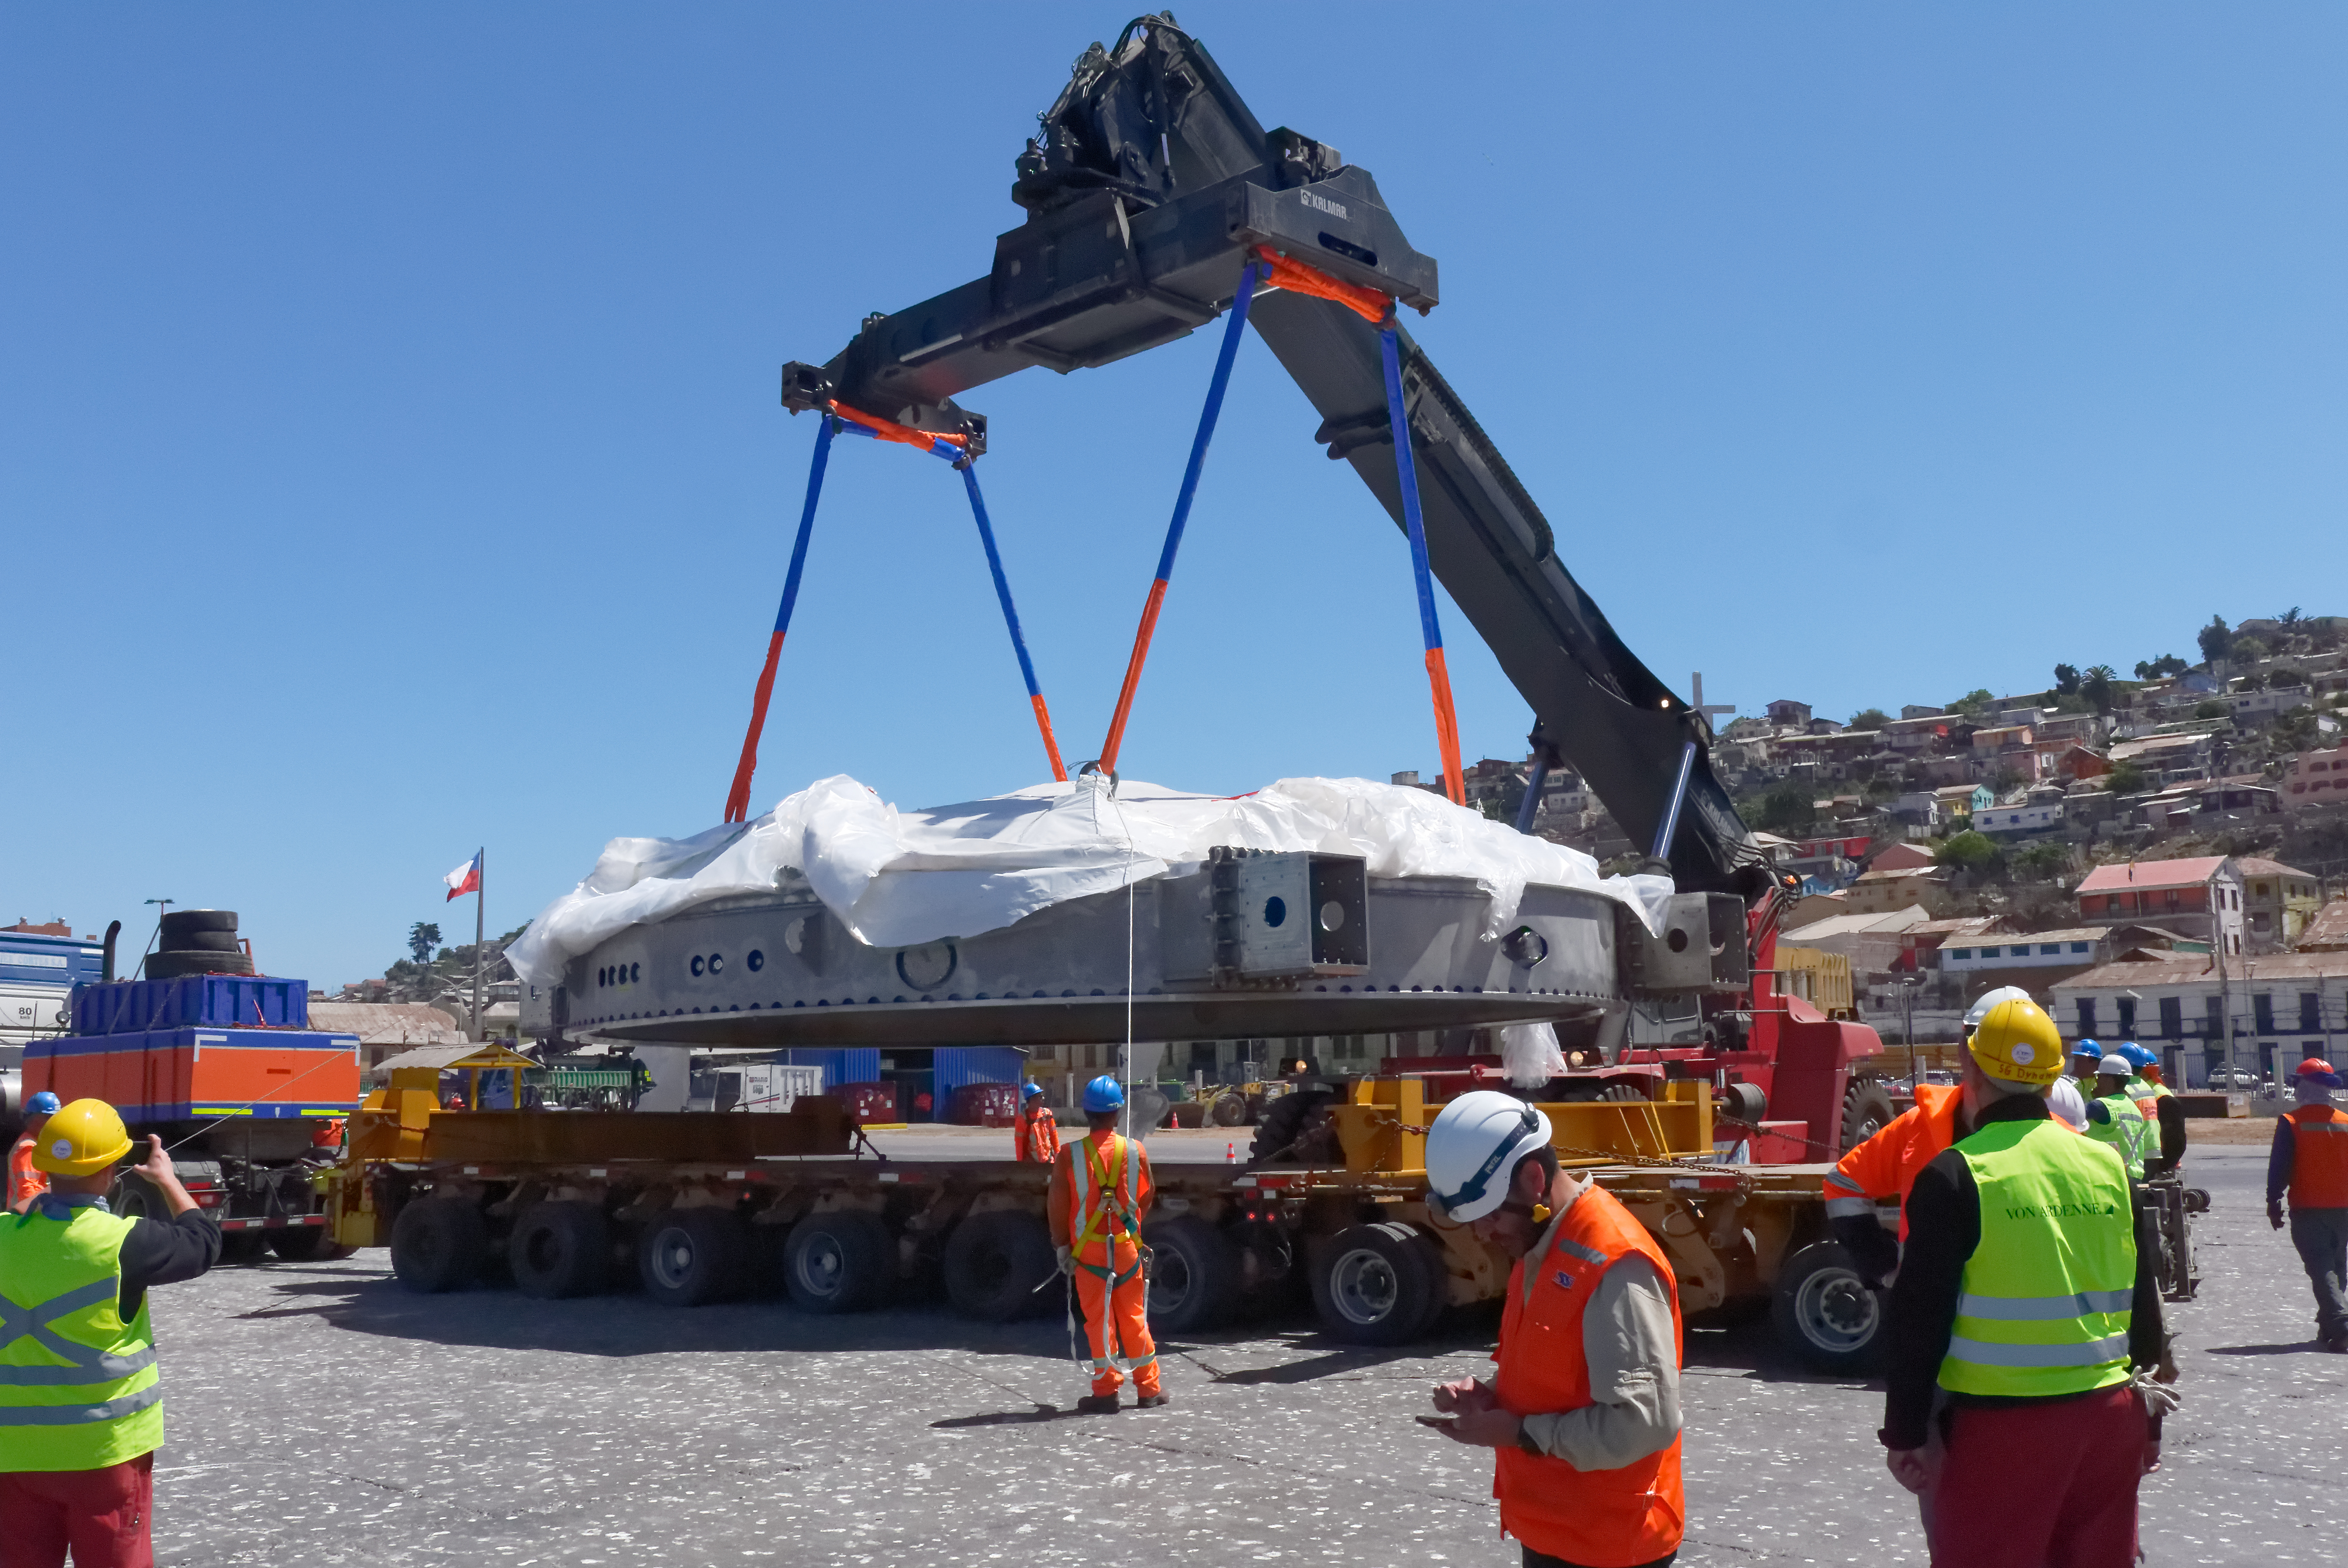

Coating Chamber Arrives in Chile

The LSST Coating Chamber arrived at the Port of Coquimbo on October 25th, after a ocean voyage that began on September 7th in Antwerp, Belgium. For four days after its arrival, the Coating Chamber was prepared, split into two pieces (top and bottom), and loaded onto the specialized transport vehicles that will carry it to the summit of Cerro Pachón.

Credit: Rubin Observatory/NSF/AURA